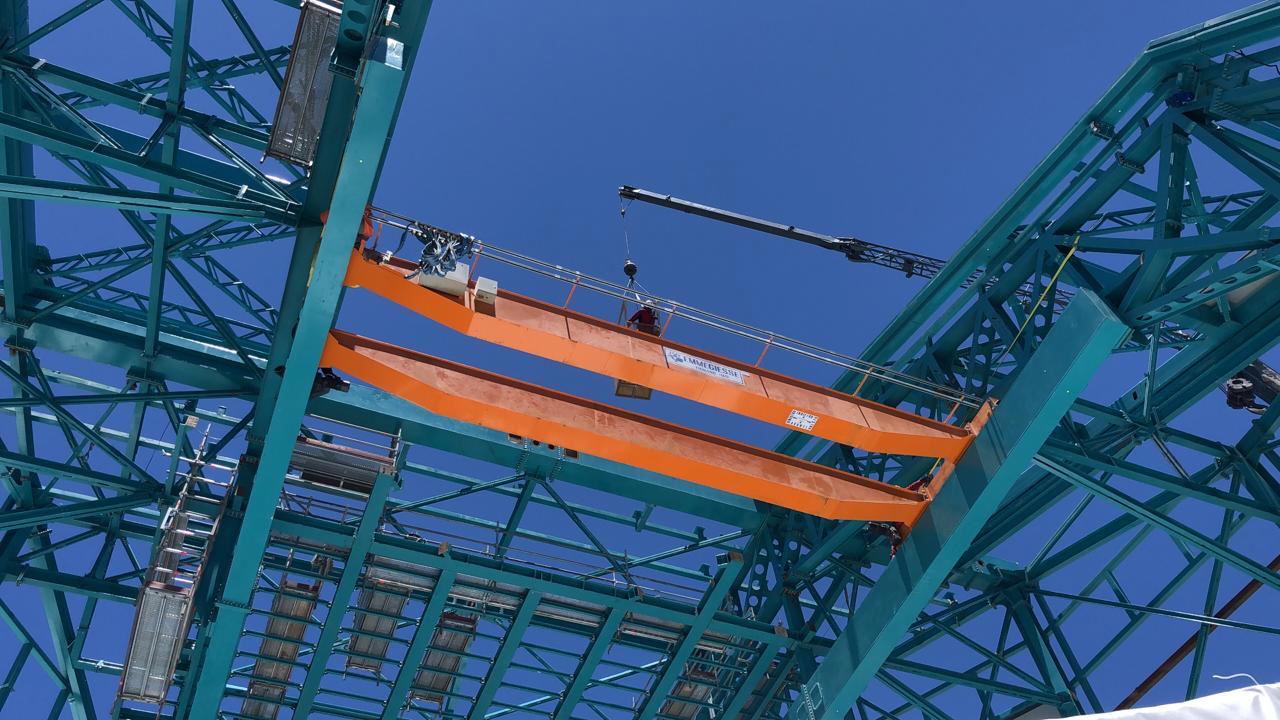

Provisional Crane

This provisional crane was installed near the top of the dome to enable assembly of the Telescope Mount Assembly (TMA) on the telescope pier.

Credit: Rubin Observatory/NSF/AURA